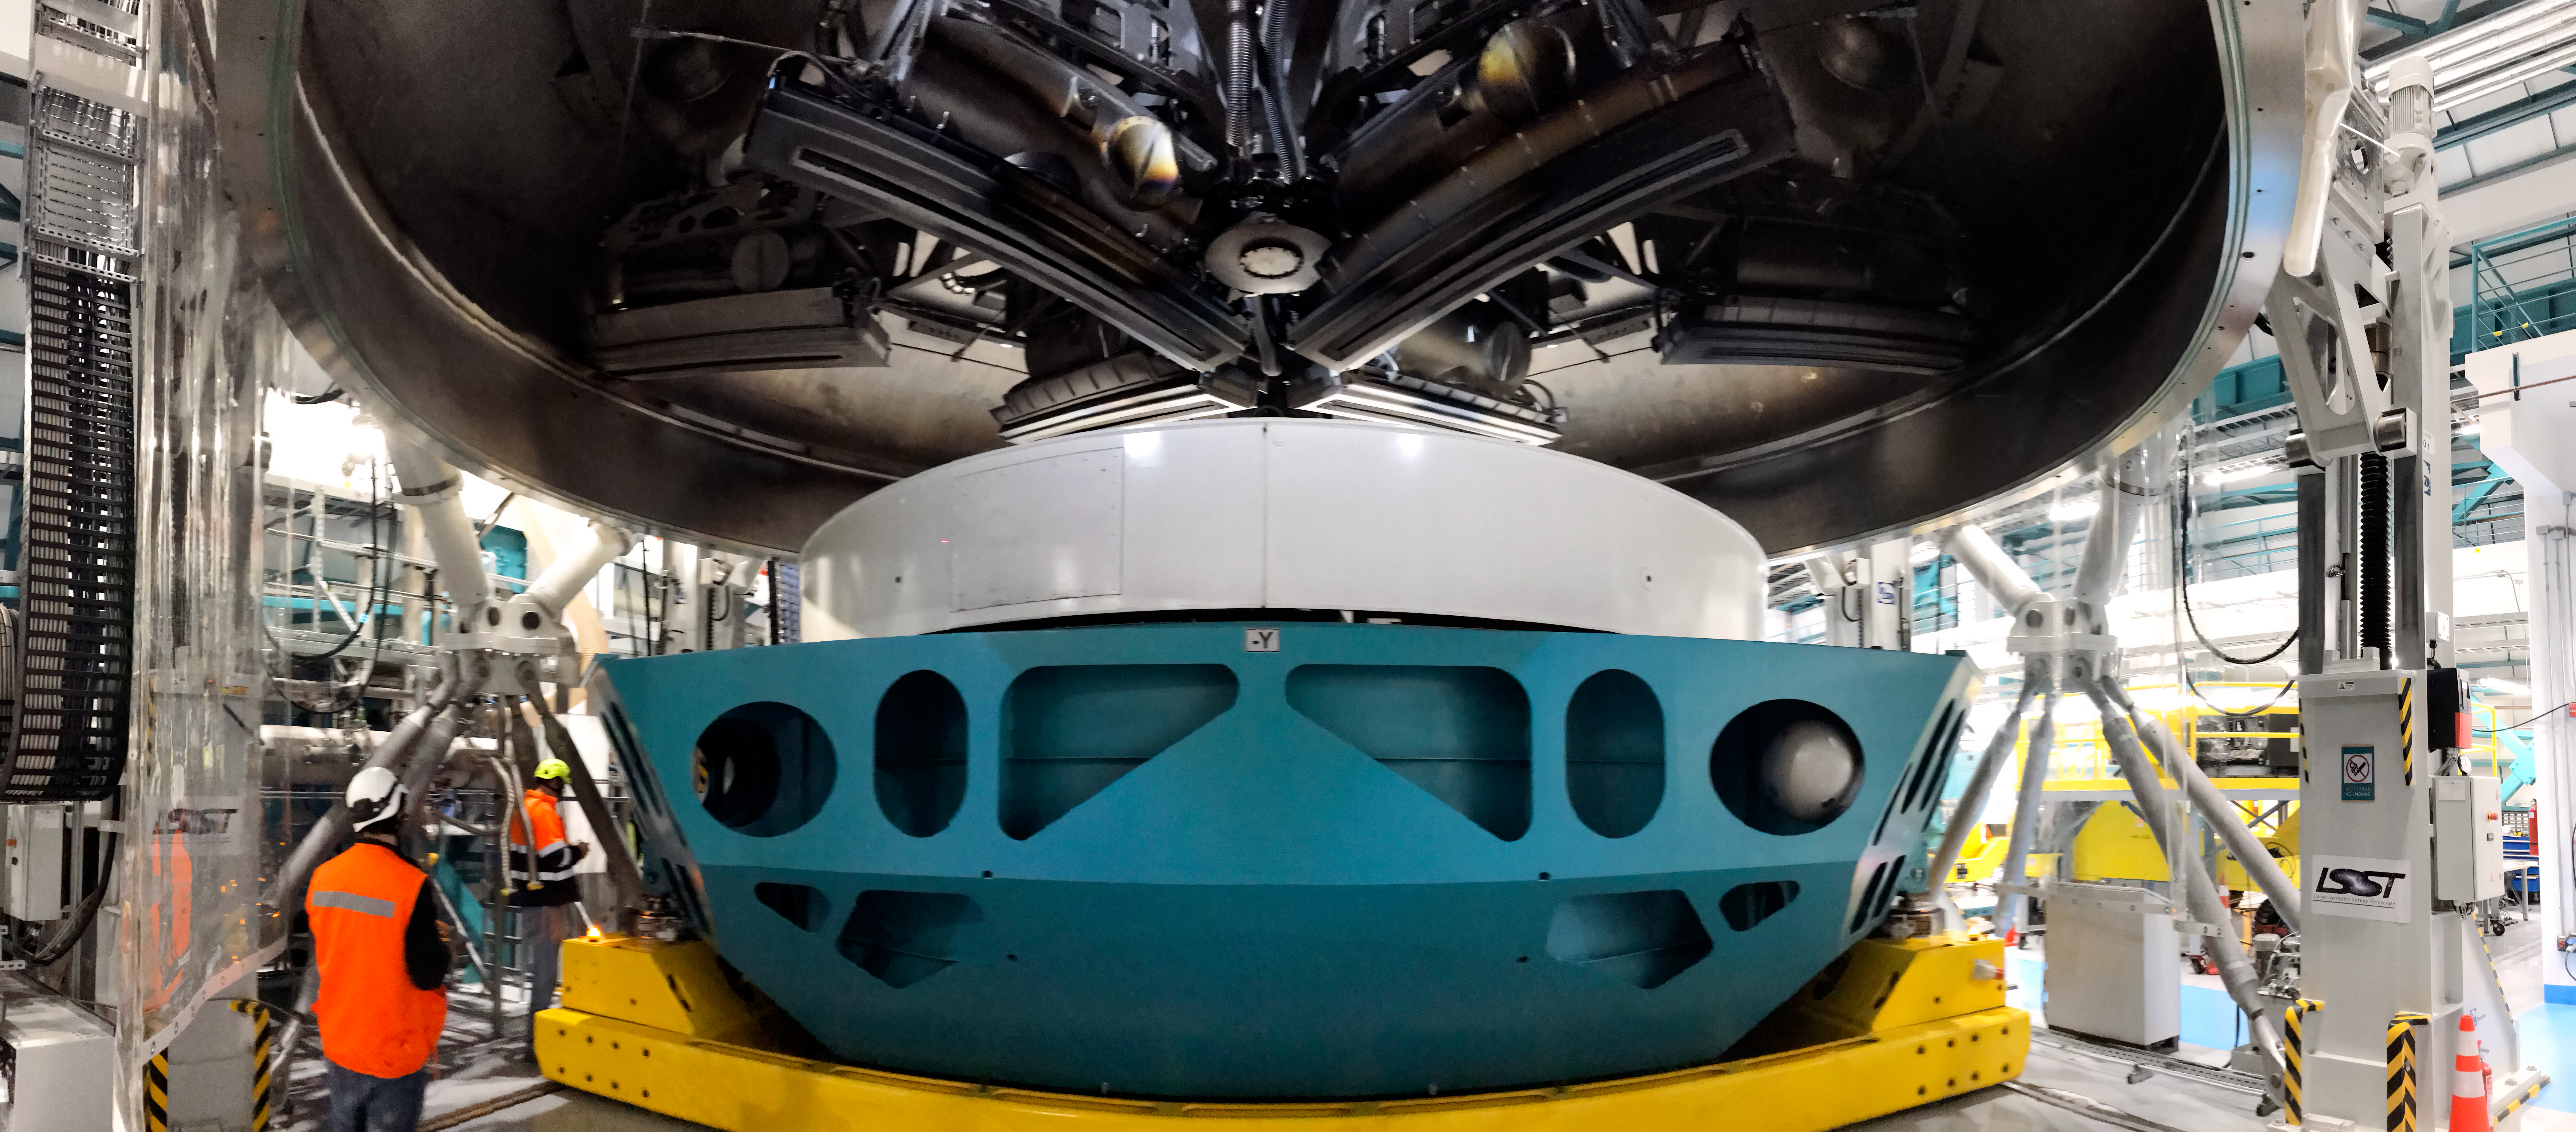

Coating Chamber Fit Testing

A team from Von Ardenne, the manufacturer of the coating chamber, is in Chile to finish the configuration of the coating plant for the Primary/Tertiary Mirror (M1M3). Last week the M1M3 mirror cell and M1M3 surrogate mirror were moved into place below the upper section of the coating chamber for fit testing and alignment of the magnetrons that will be used to apply the mirror’s reflective coating.

Credit: Rubin Observatory/NSF/AURA